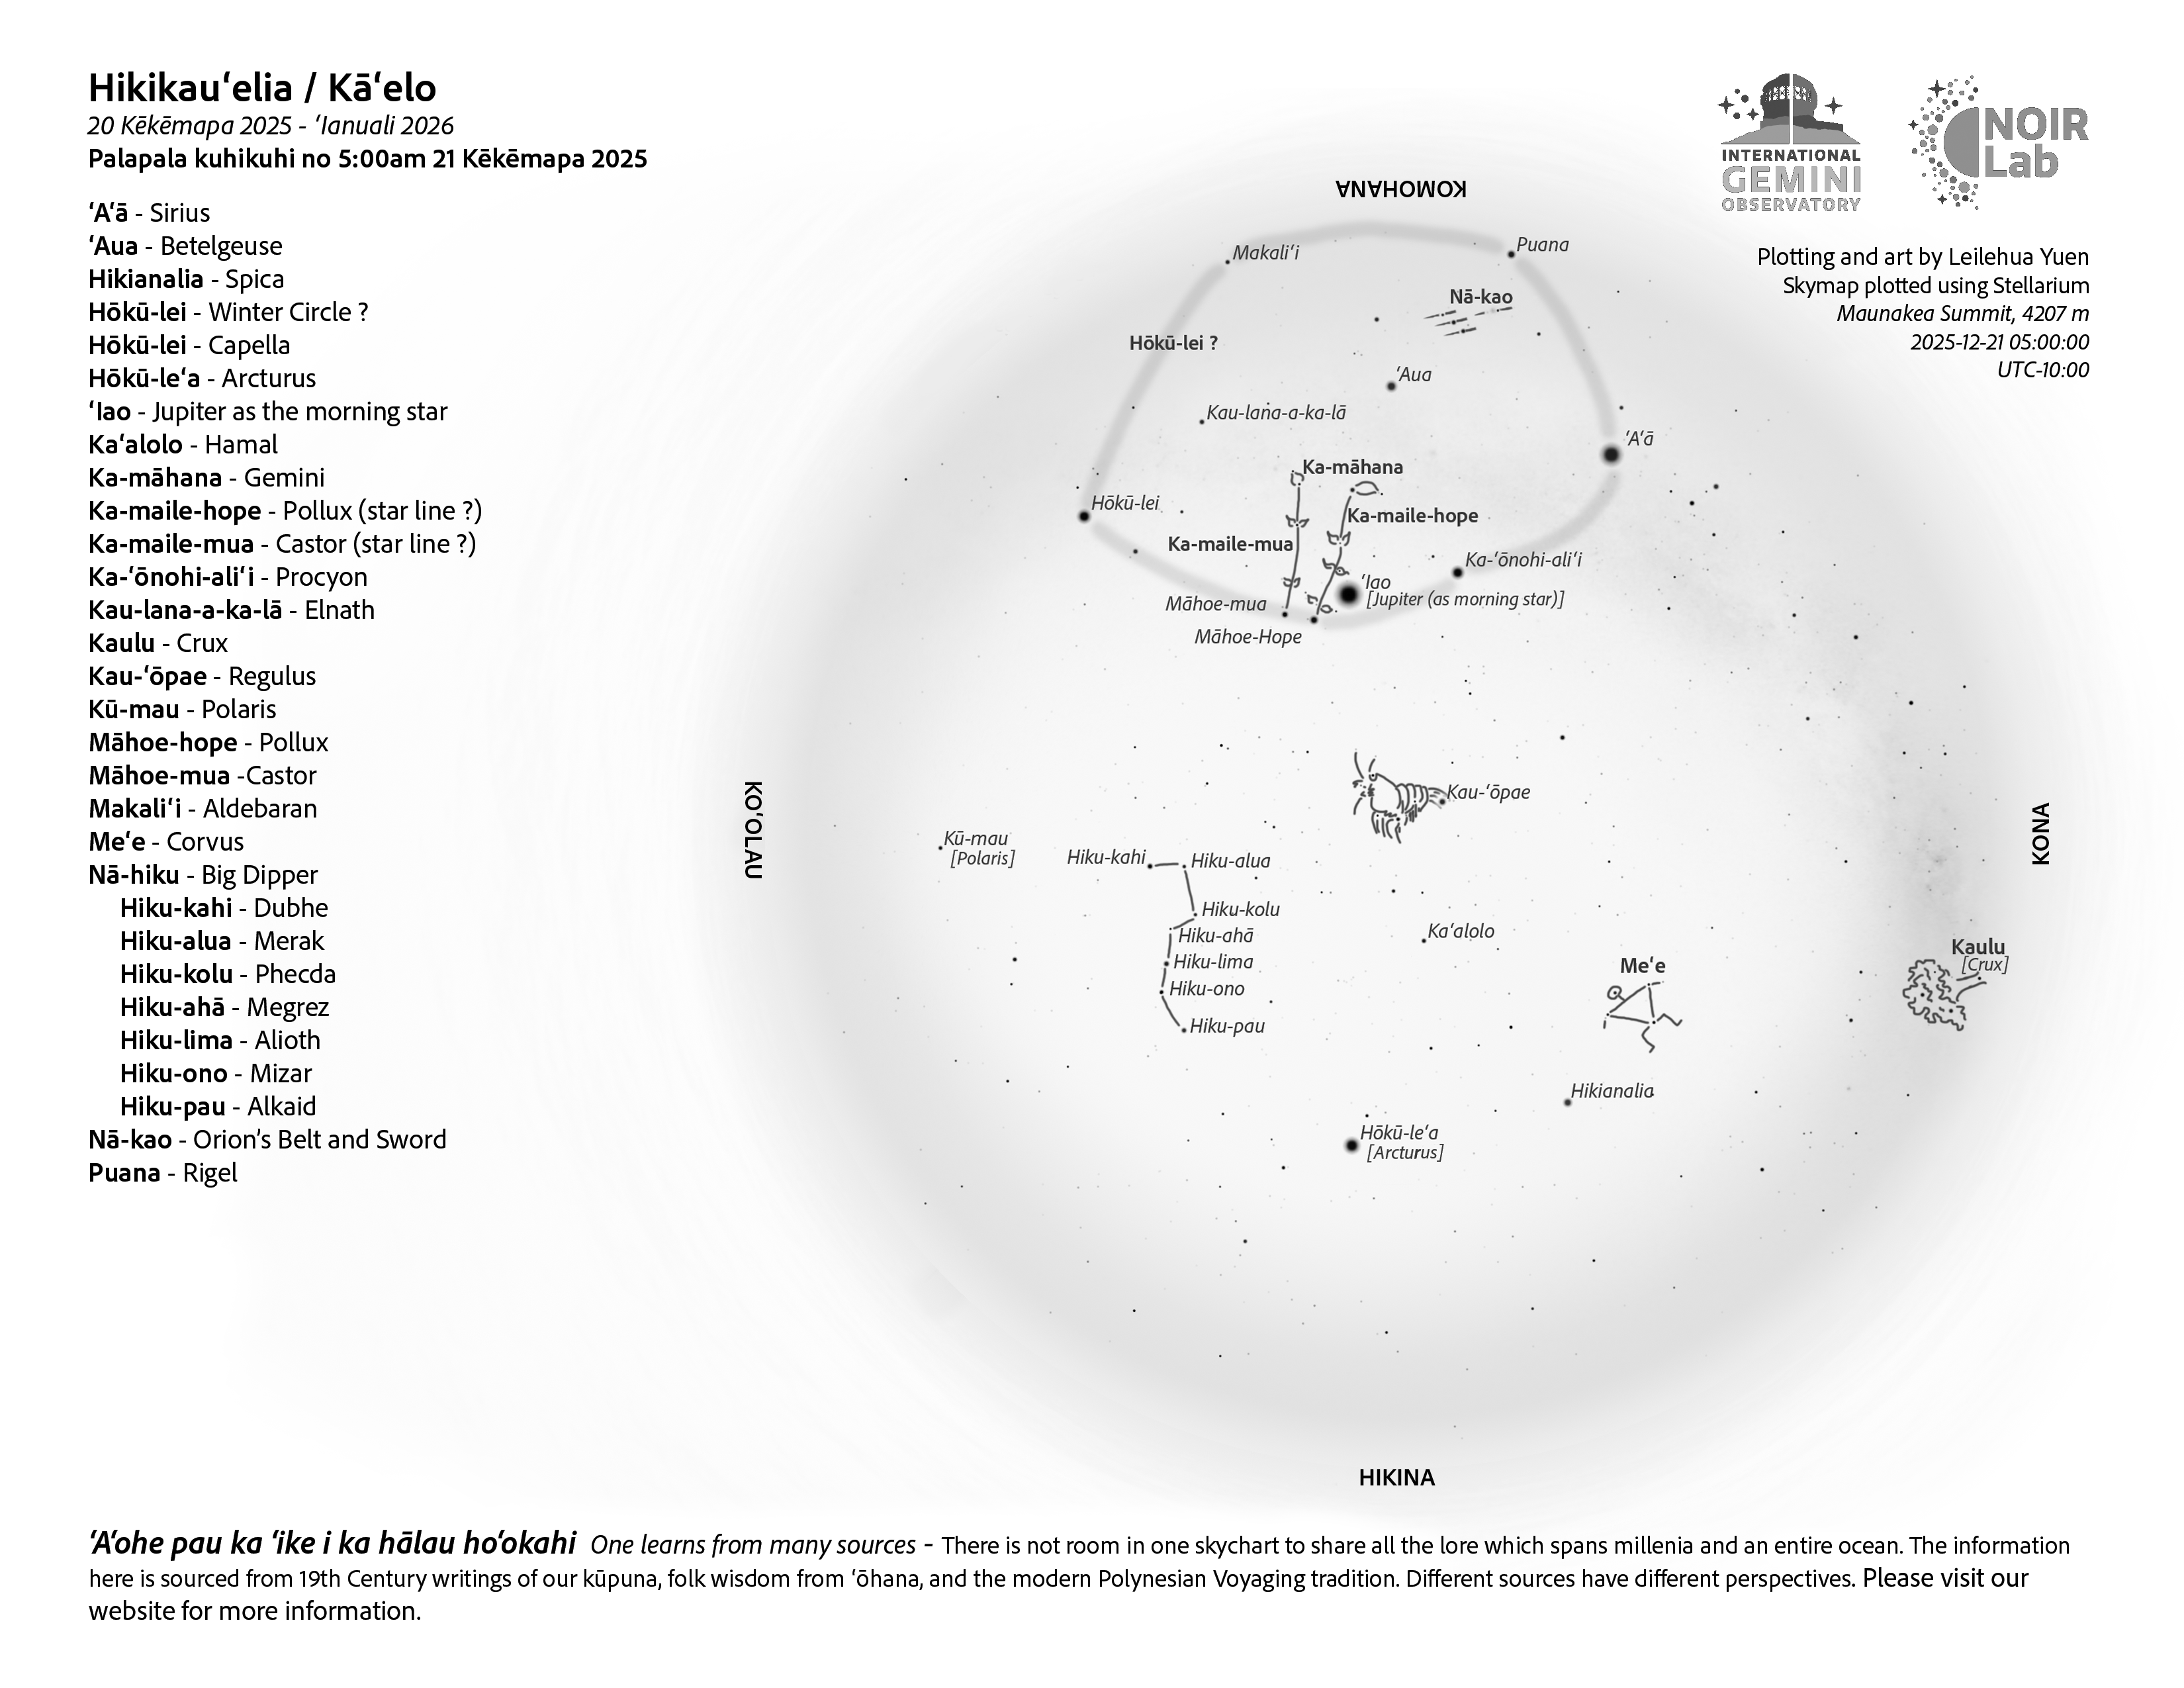

A morning view of the skies over Hawaiʻi for Hikikauʻelia (20 December – 18 January).

A morning view of the skies over Hawaiʻi for Hikikauʻelia (20 December – 18 January).

Credit: NOIRLab/NSF/AURA/L. Yuen